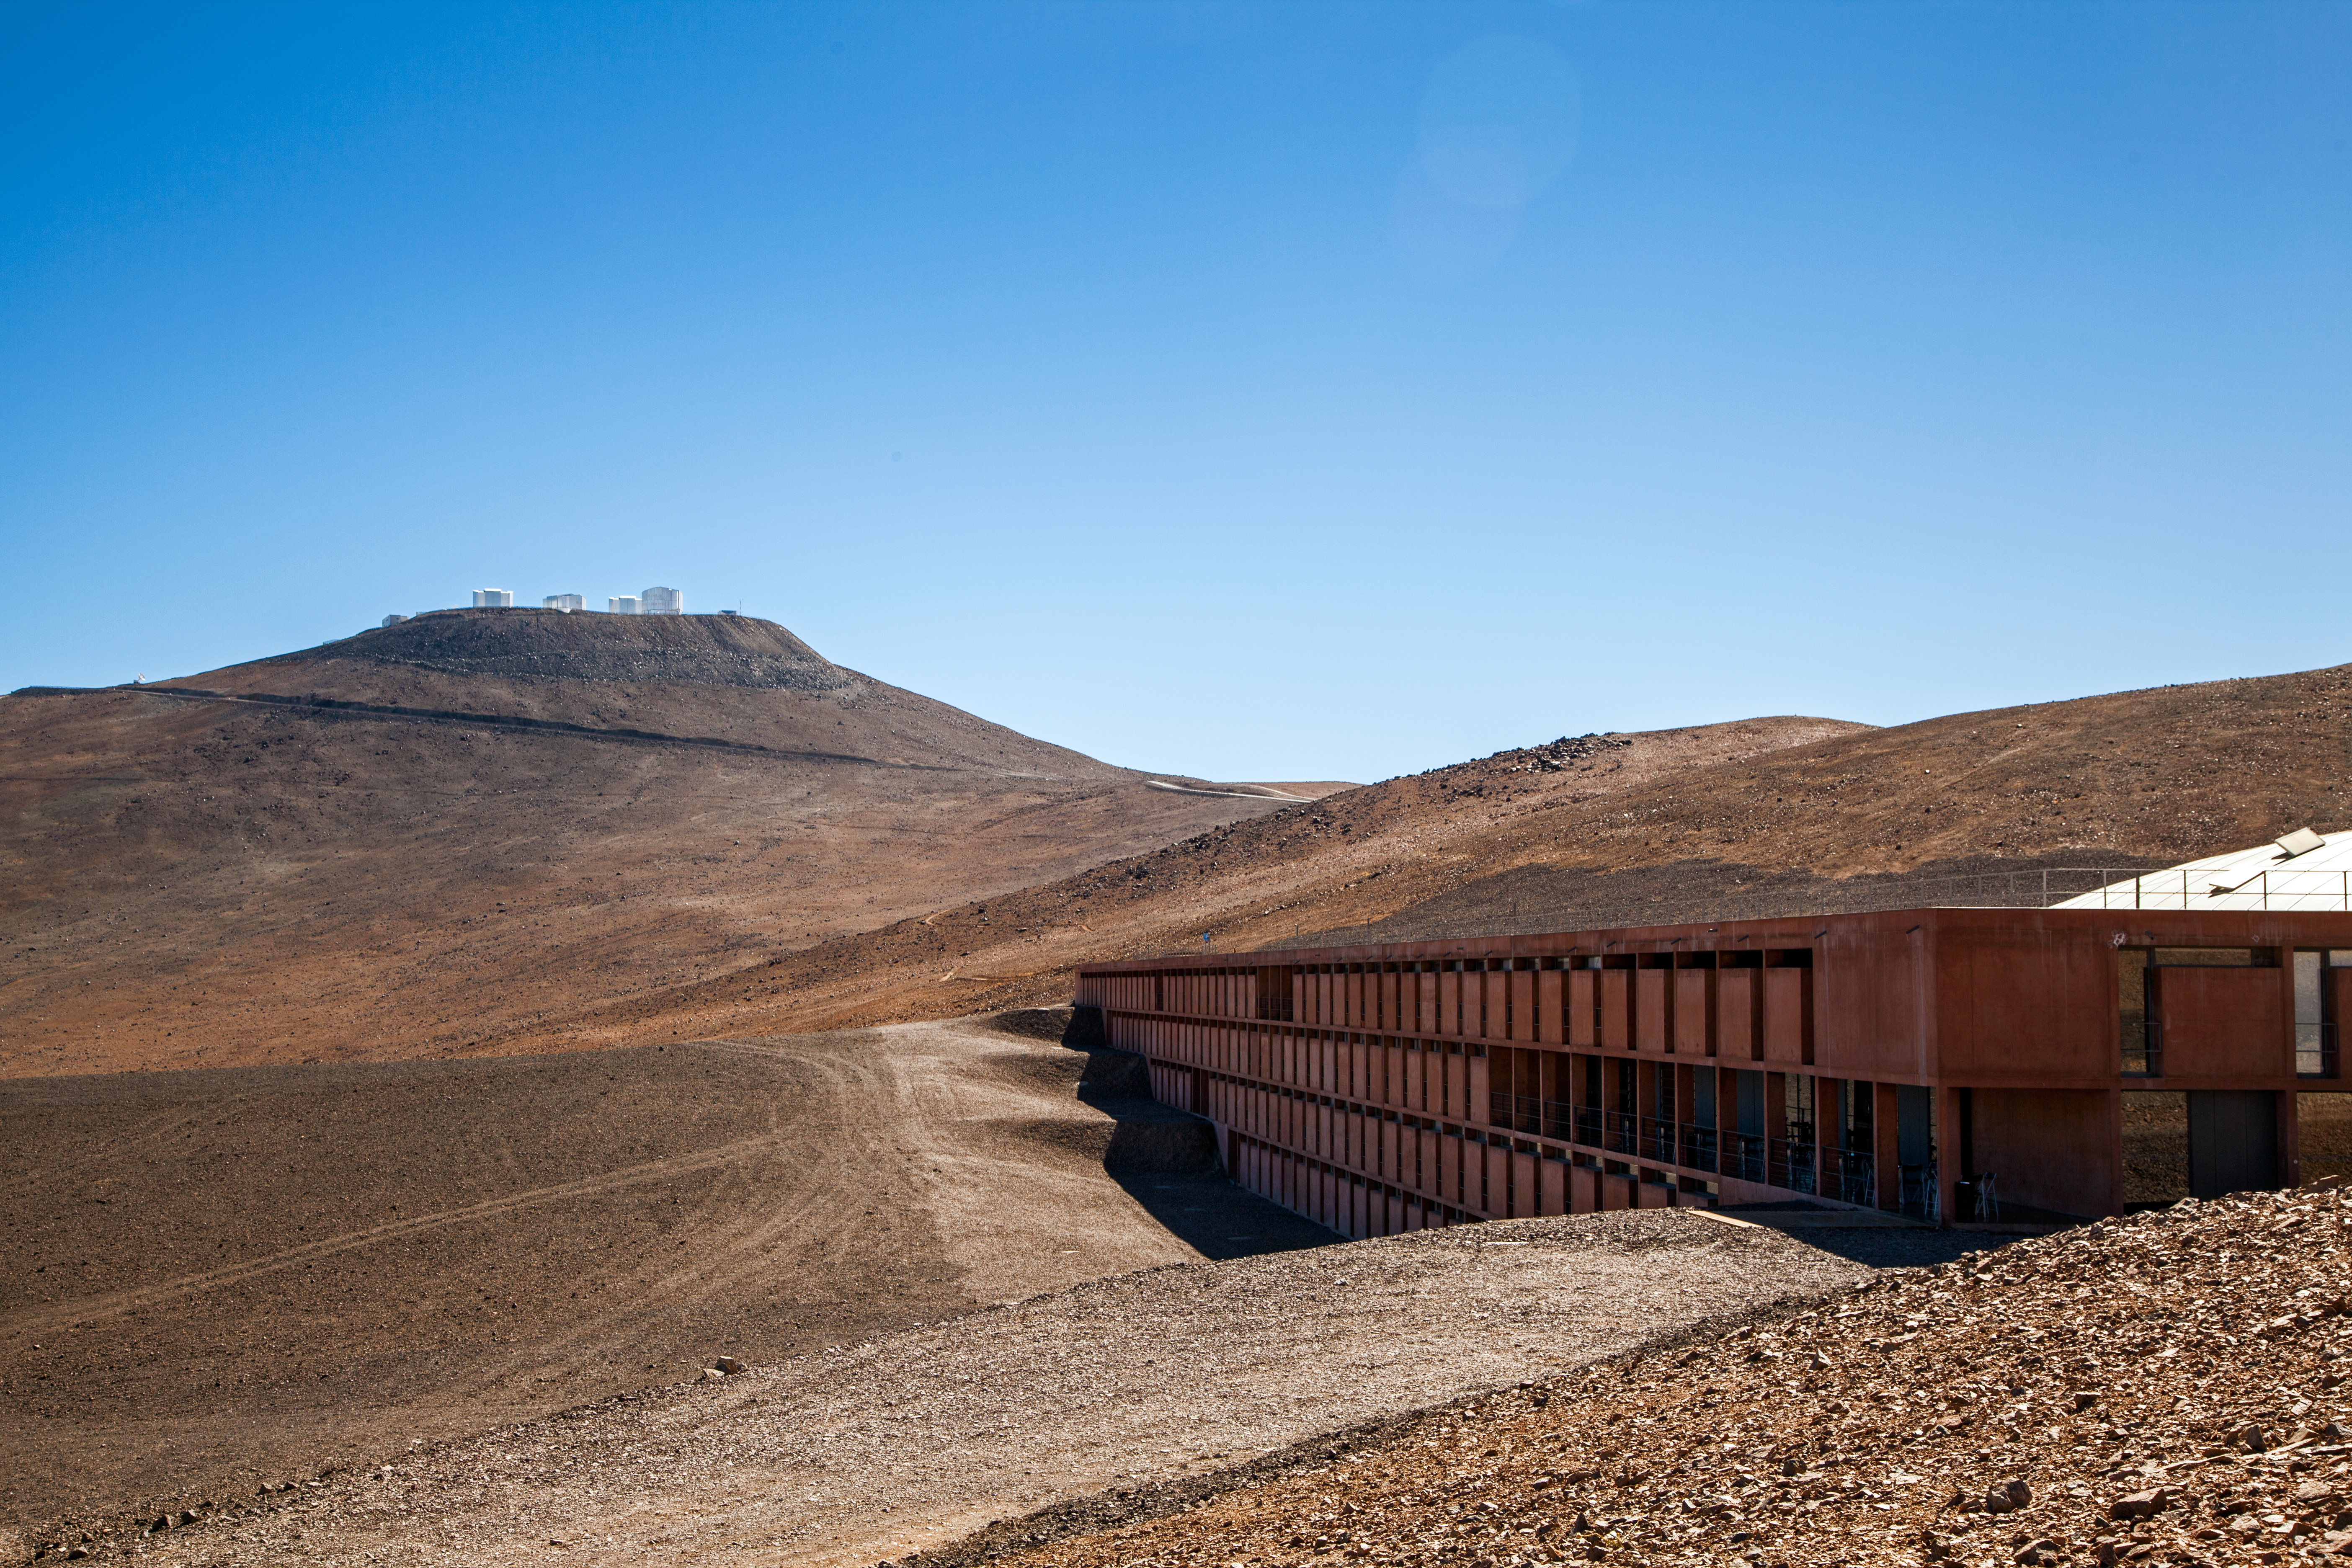

The Paranal Observatory

In the foreground of this image is the Residencia at the Paranal Observatory in Chile's Atacama Desert. This residence provides shelter and comfort for those who work at Paranal's telescopes, which can be seen in the background atop Cerro Paranal, at an altitude of 2600 metres

Credit: John Colosimo (colosimophotography.com)/ESO